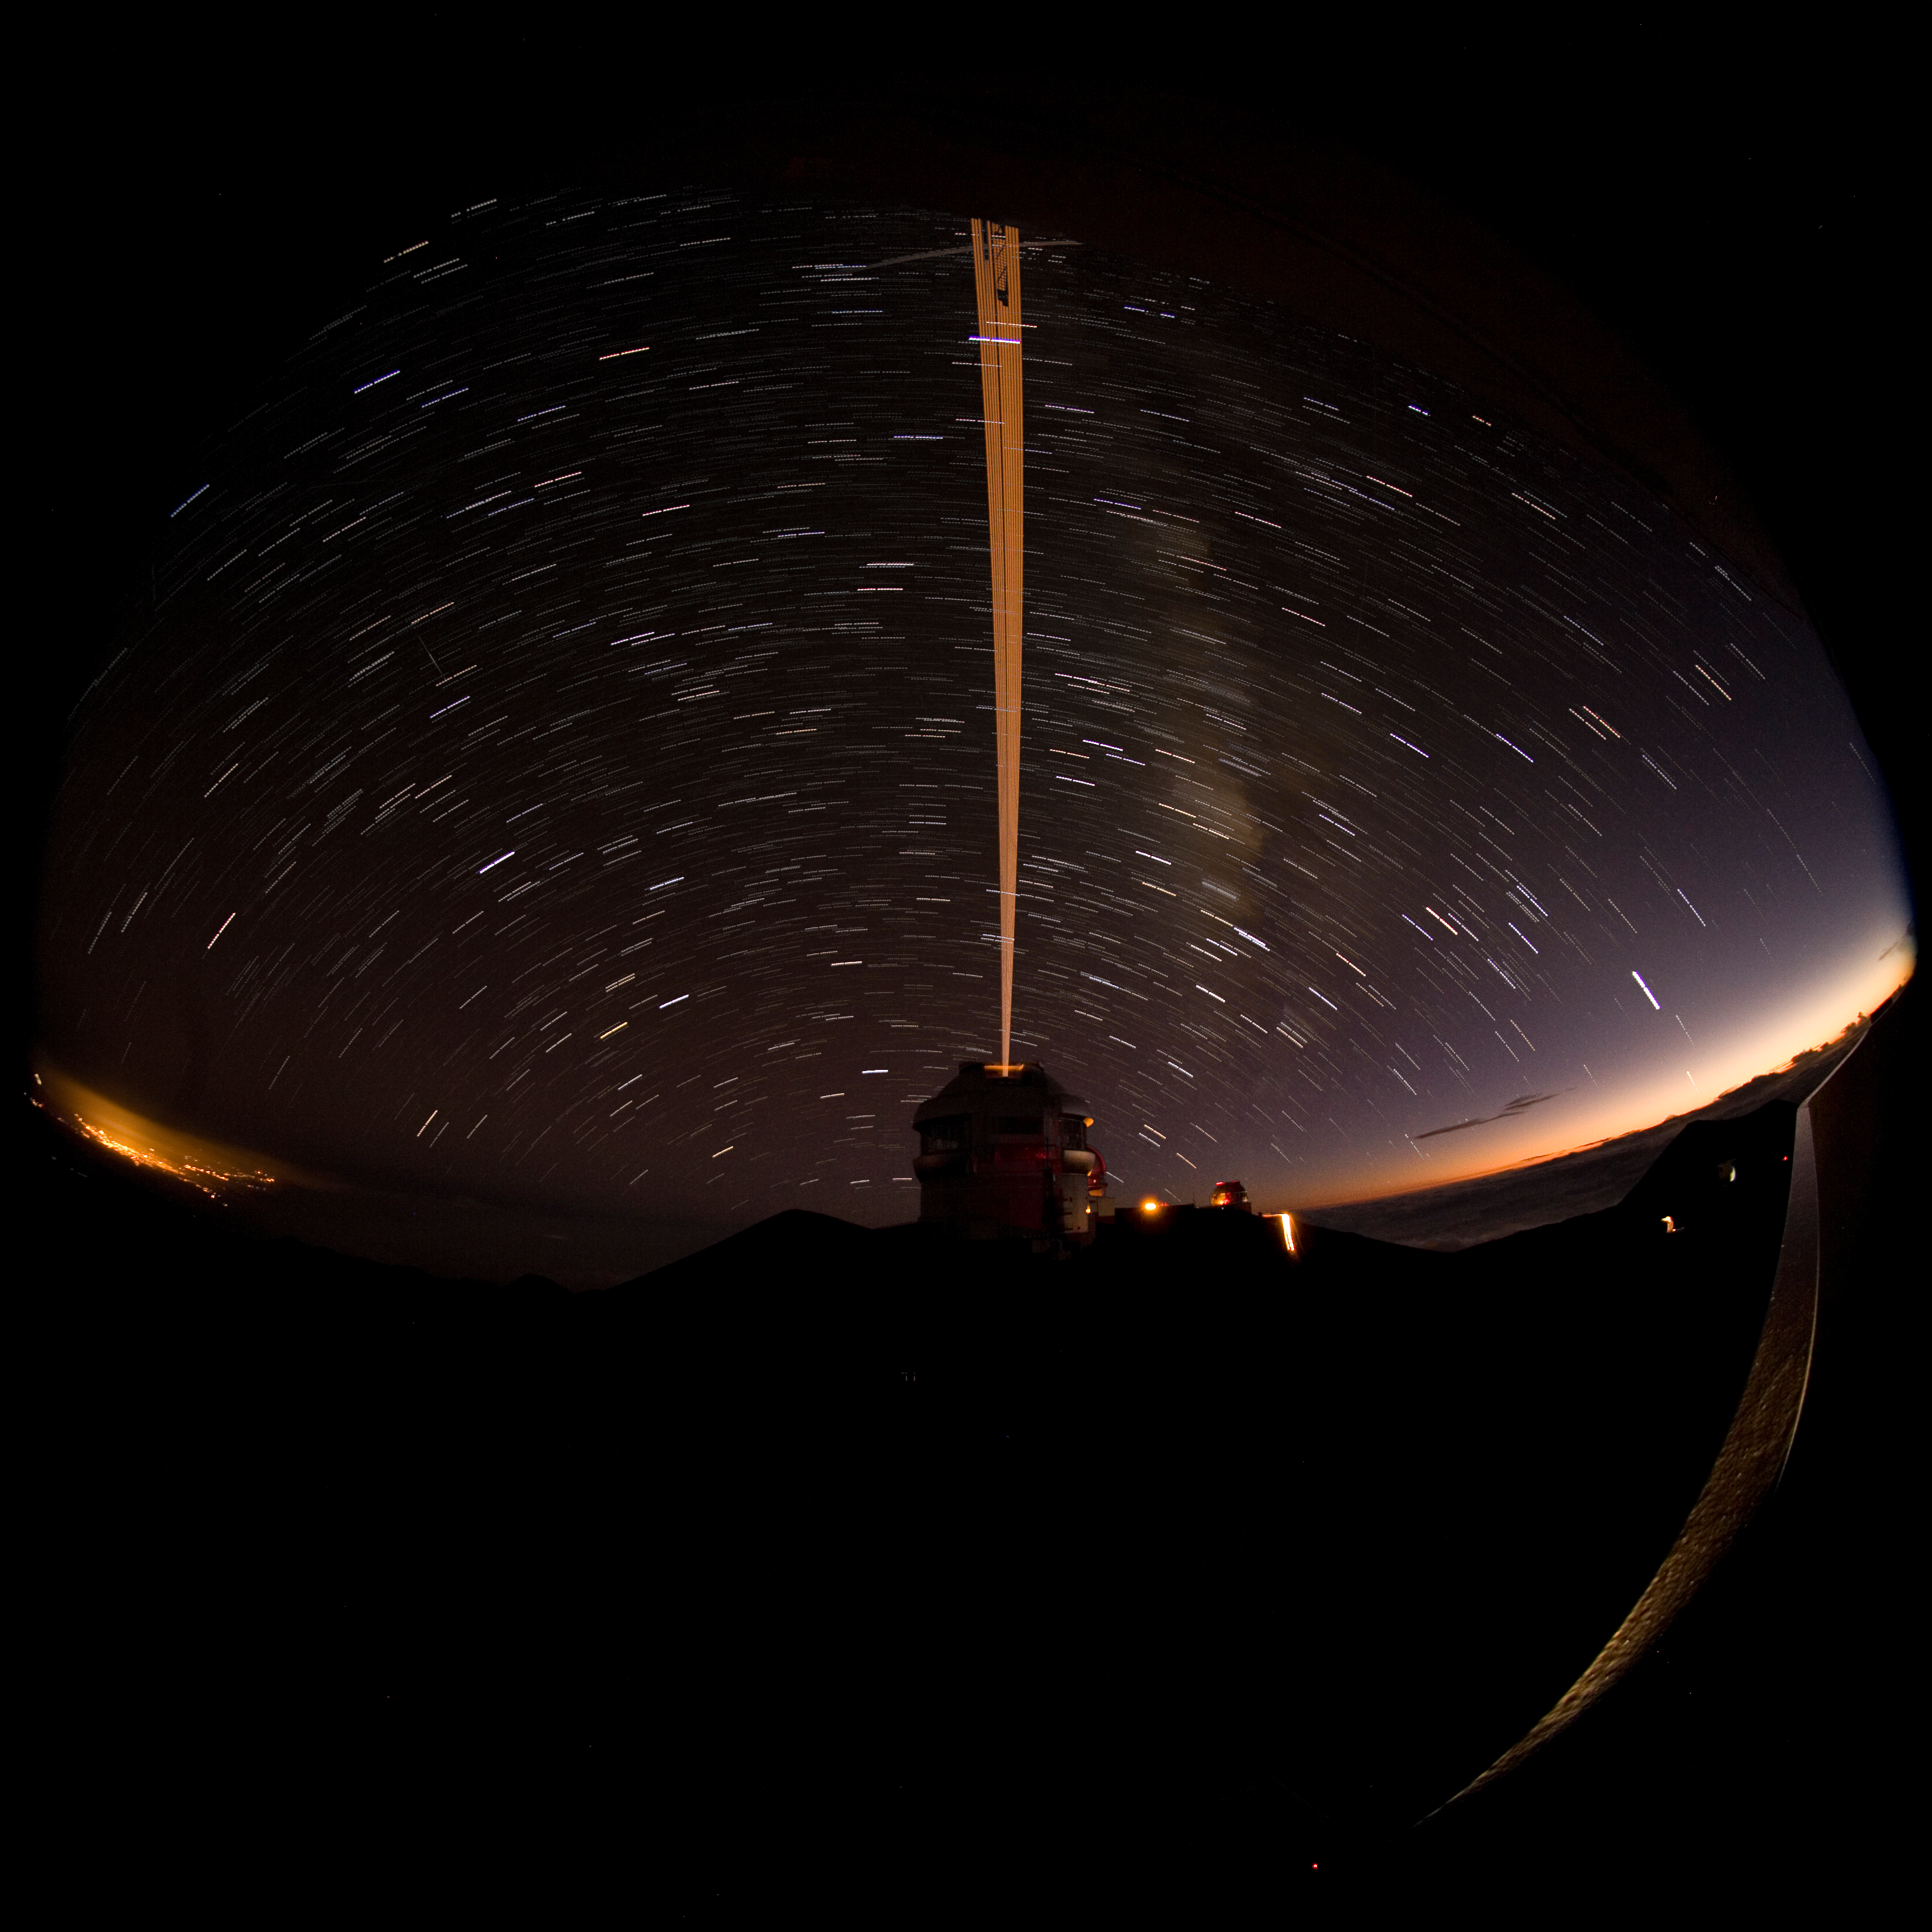

Star trail and LGS from Gemini North

Star trail image of the Gemini laser guide star as it tracks along with the Earth's rotation. This image was made by stacking multiple 50-second exposures over a period of about 15 minutes. The remains of evening twilight can be seen to the right and the lights of Hilo to the left. Thanks to the Canada-France-Hawaii telescope for access to their catwalk for this image.

Credit: International Gemini Observatory/NOIRLab/NSF/AURA